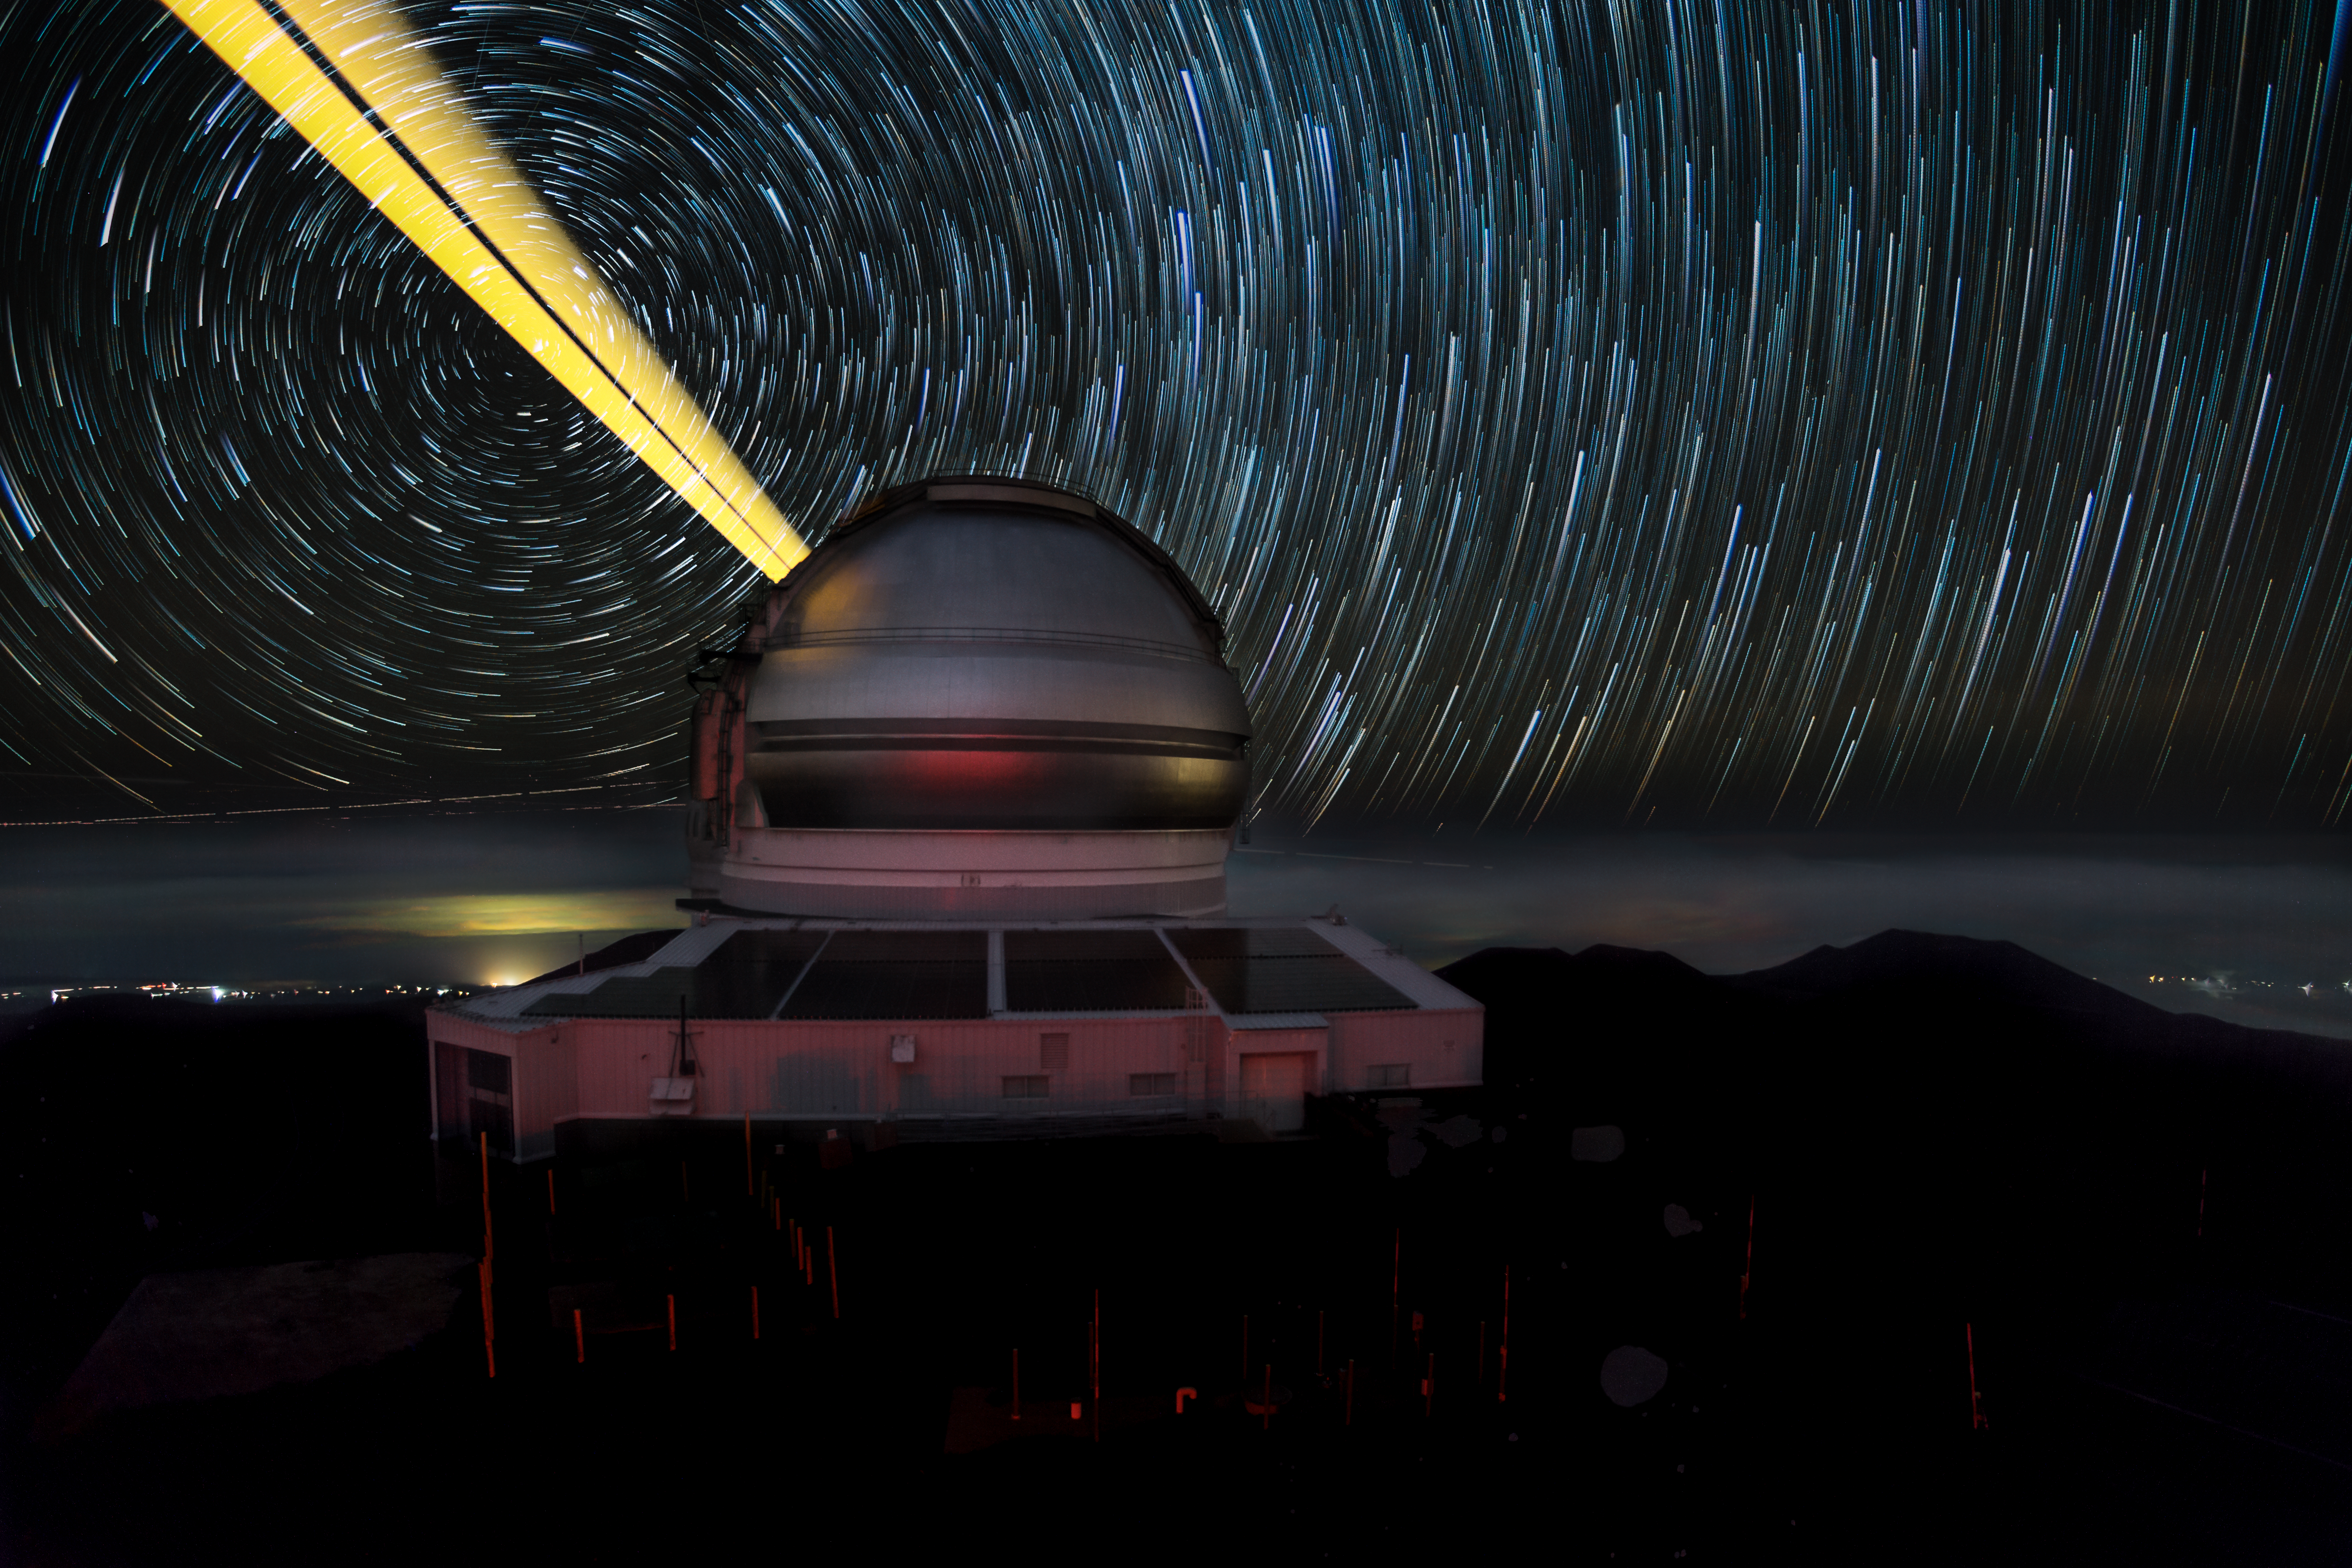

Gemini North LGS Trails

This image features the Gemini North telescope during laser guide star operations (LGS). This time lapse image consists of roughly 40 images edited together to create a star trails image, with an attenuation on the earlier images, which makes the earlier images appear to fade out. Shot near the summit of Maunakea, the glow of nearby Waimea can clearly be seen reflected in the low cloud cover. Also prominently featured in the image are the new solar panels that have been installed at all of the Gemini Observatory facilities. Technical Details: The composite image consists of 44 images shot with a Canon D1X and 14mm lens for 30 sec each exposure over an hour interval.

Credit: International Gemini Observatory/AUR/Joy Pollard